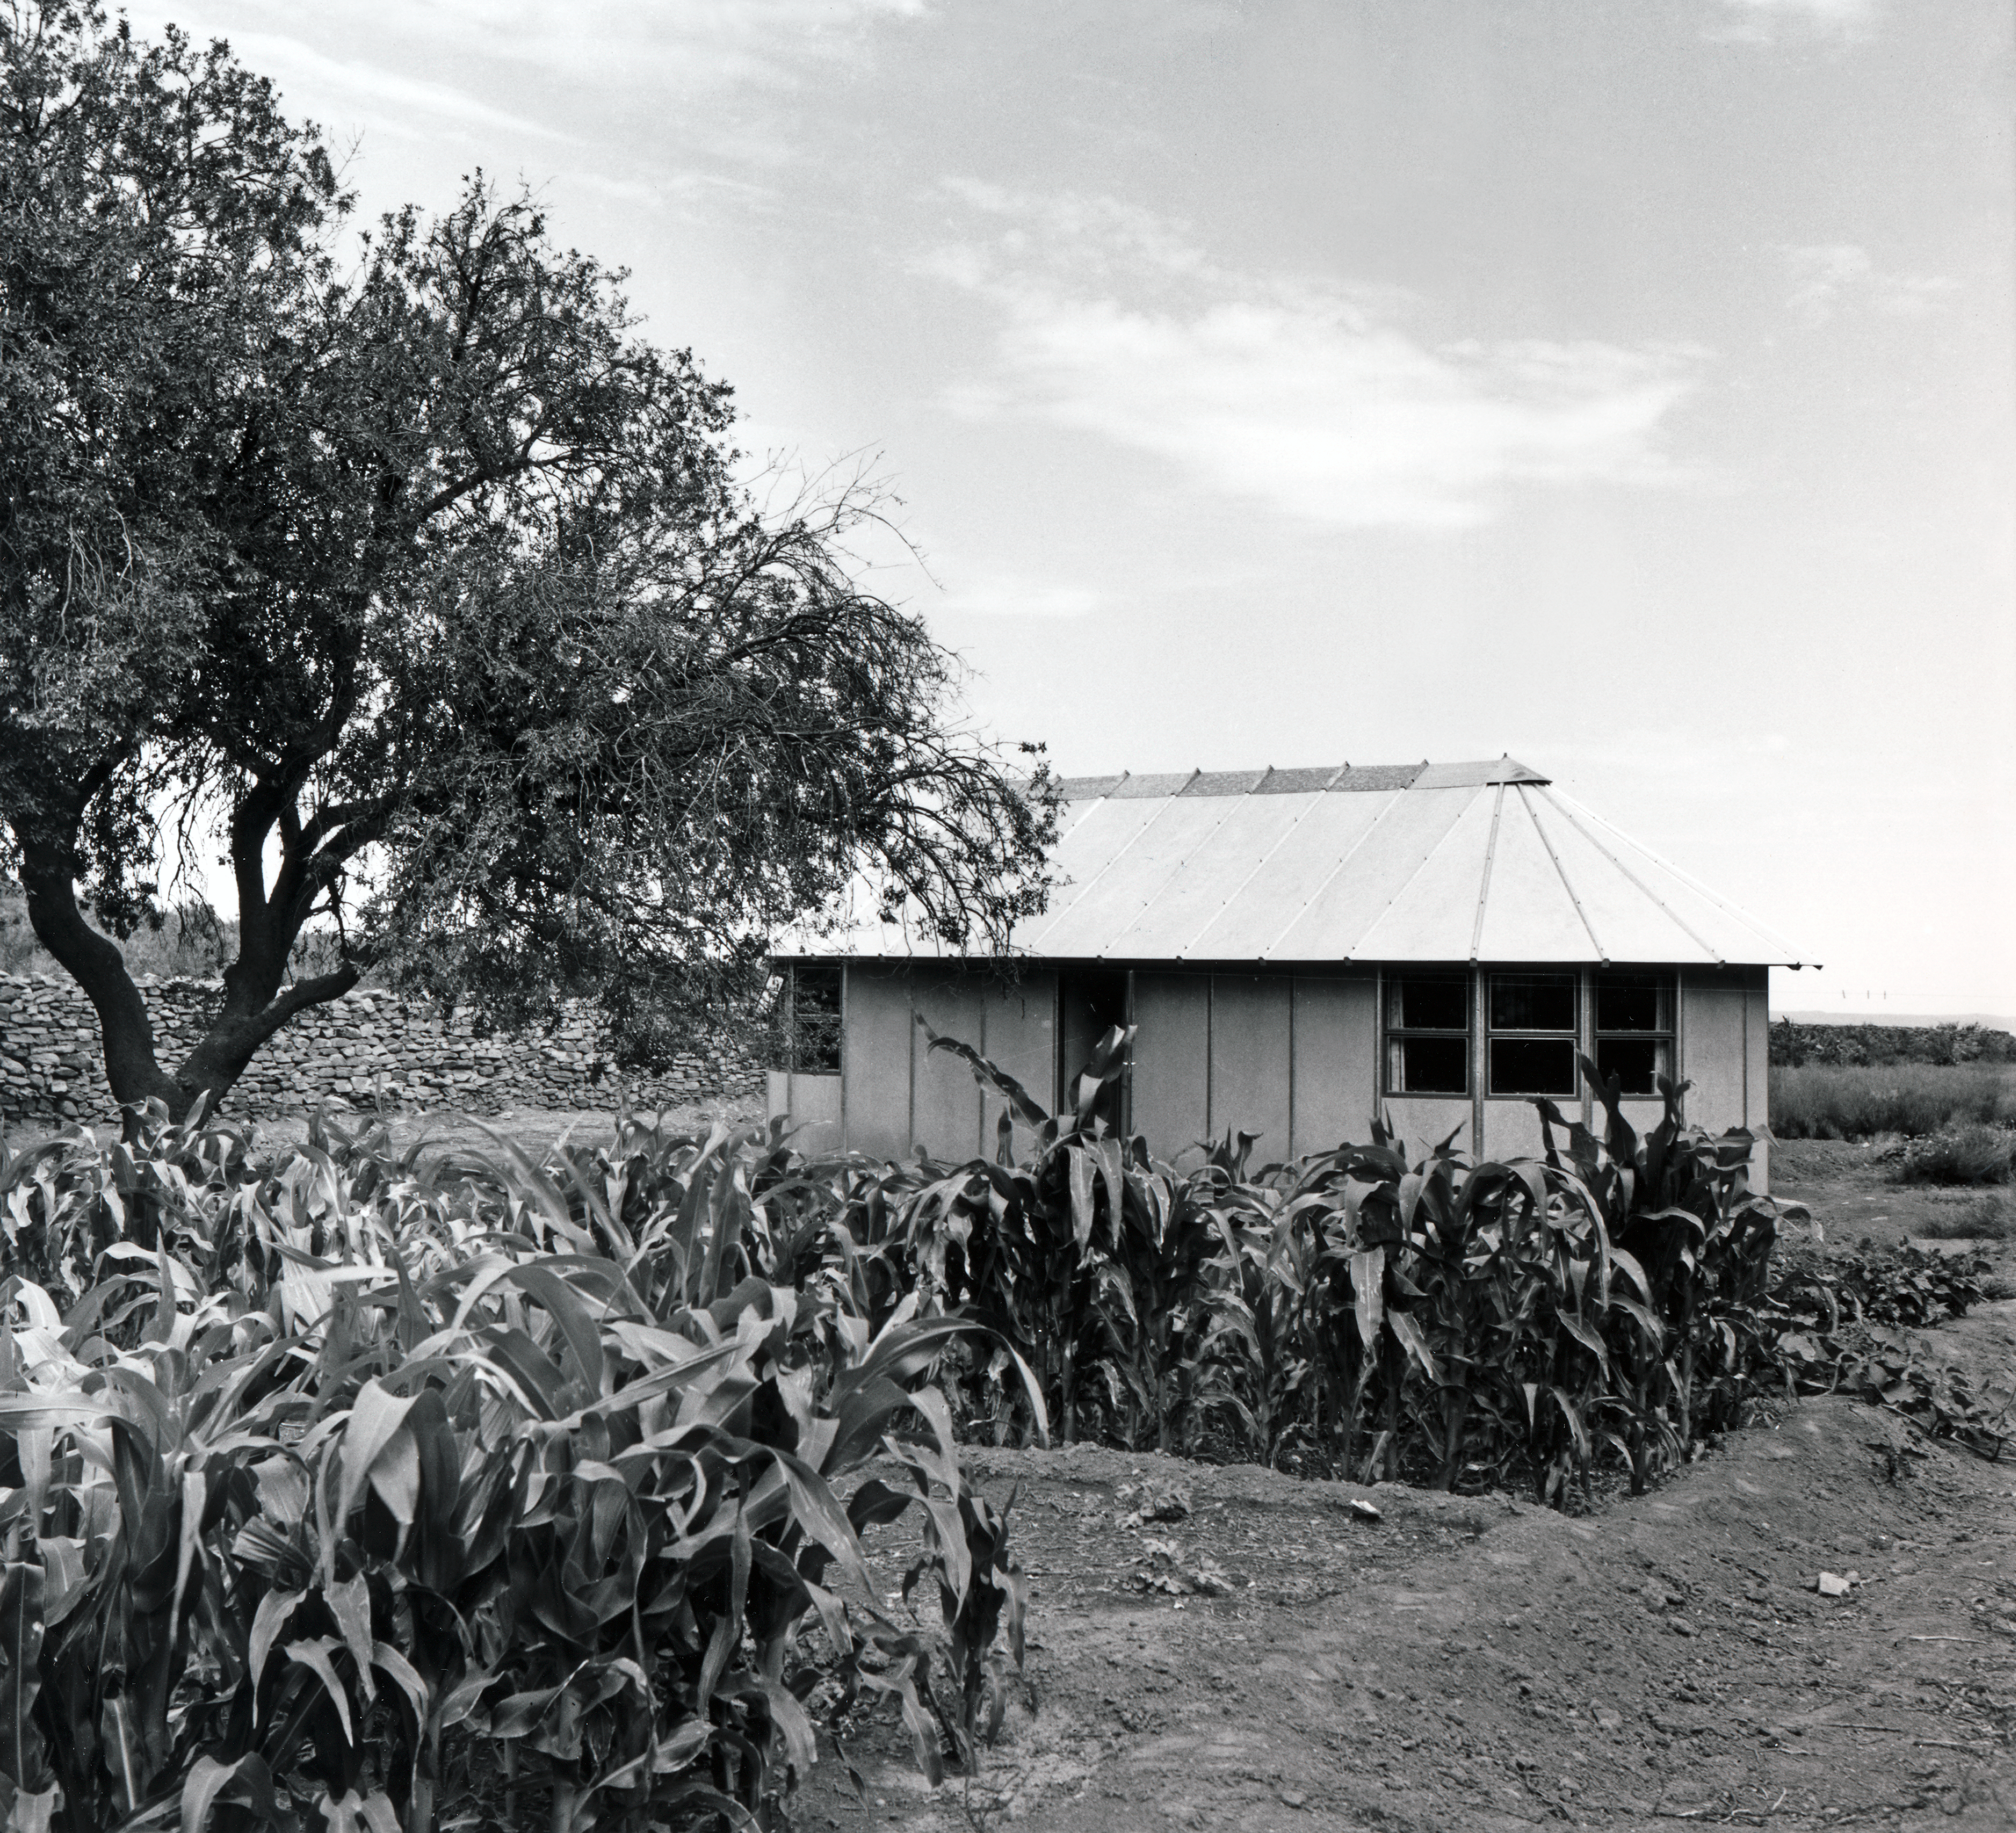

Flathill near Zeekoegat station

1962, Flathill near Zeekoegat Station.

Credit: ESO/A. Blaauw